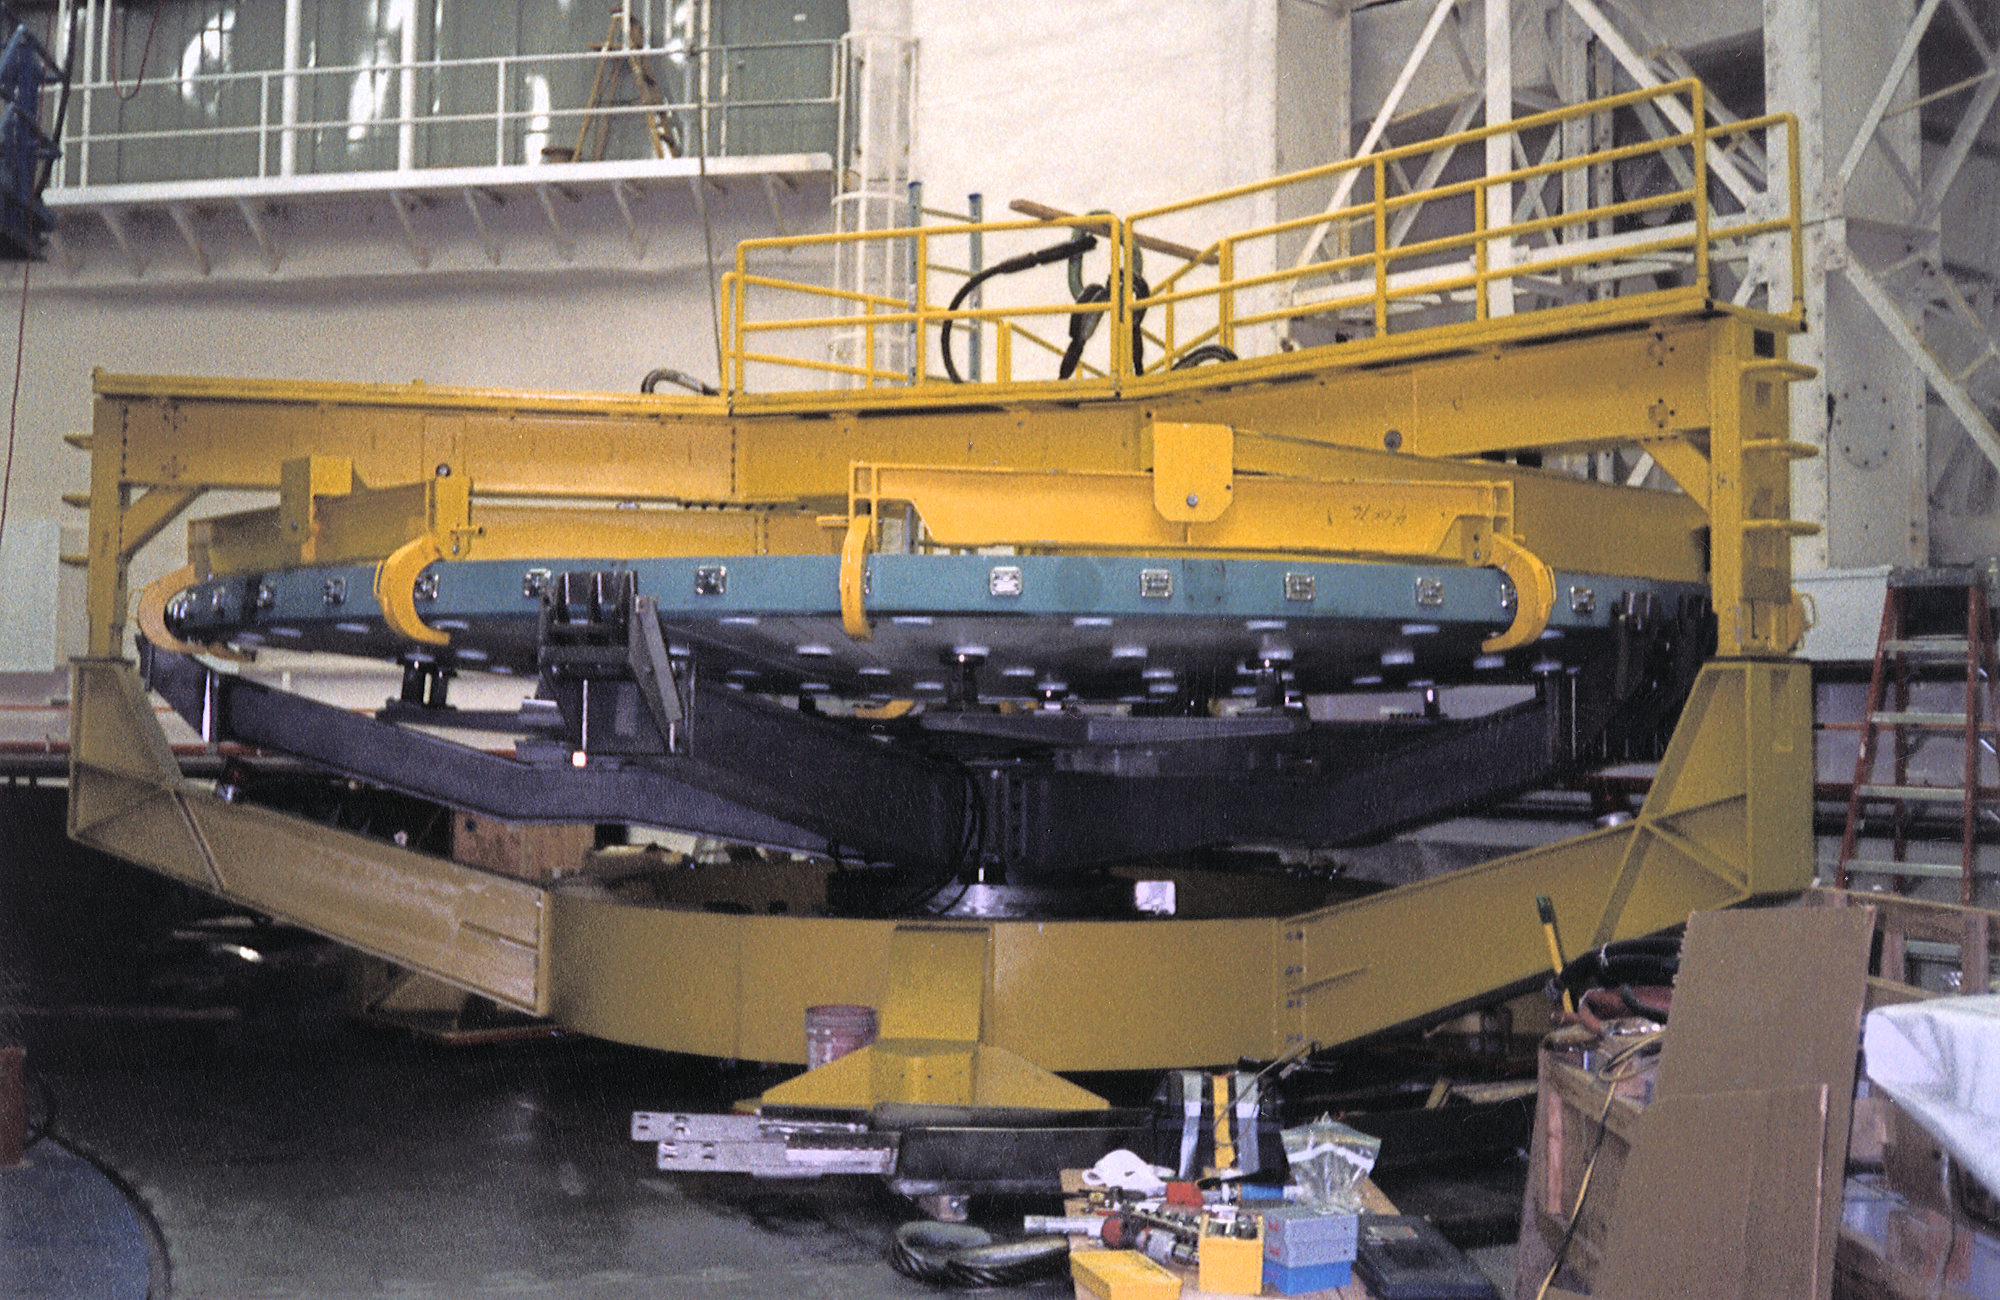

Gemini North, Mauna Kea

Placing the dummy mirror on the wash cart. June 22nd 1998.

Credit: NOIRLab/NSF/AURA